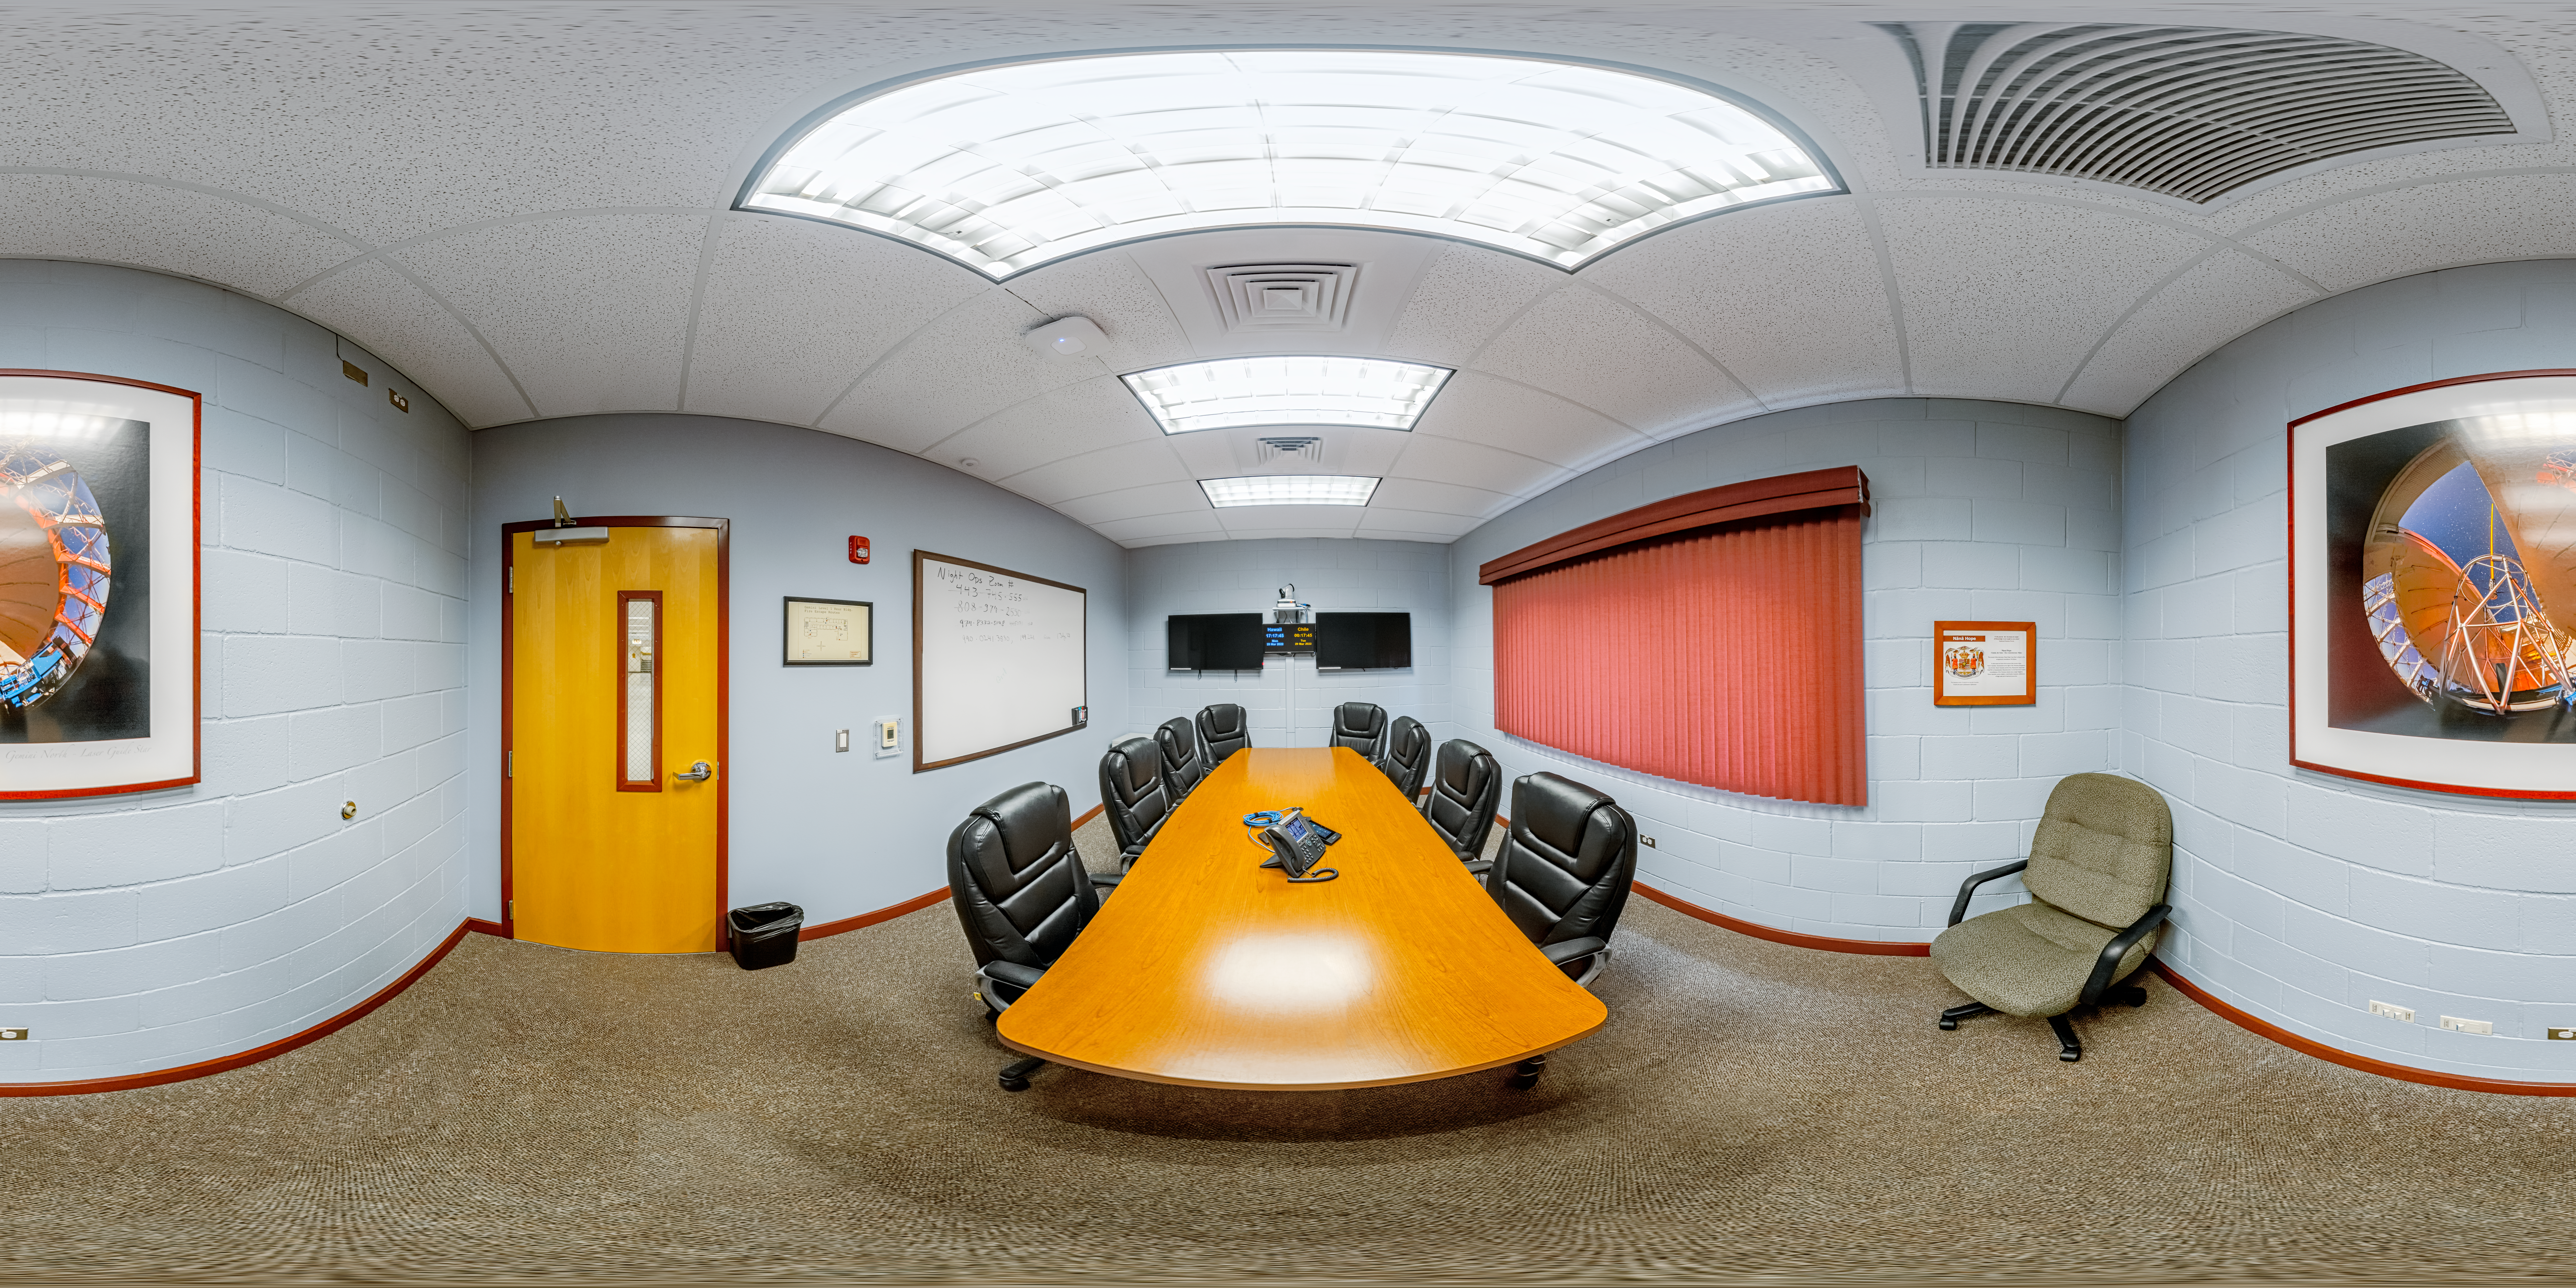

Hilo Base Conference Hall 360 Panorama

A 360 panorama of a small conference hall at Gemini North Hilo Base Facility in Hilo, Hawai‘i.

Credit: NOIRLab/NSF/AURA/P. Horálek